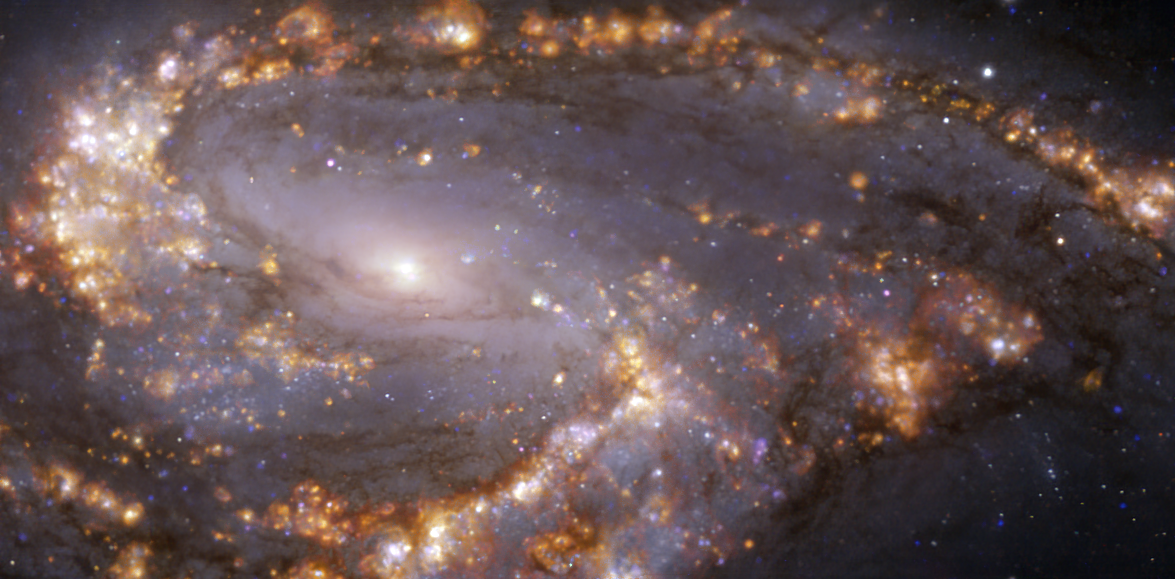

NGC 3627 as seen with MUSE on ESO’s VLT at several wavelengths of light

This image, taken with the Multi-Unit Spectroscopic Explorer (MUSE) on ESO’s Very Large Telescope (VLT), shows the nearby galaxy NGC 3627. NGC 3627 is a spiral galaxy located approximately 31 million light-years from Earth in the constellation Leo. The image is a combination of observations conducted at different wavelengths of light to map stellar populations and warm gas. The golden glows mainly correspond to clouds of ionised hydrogen, oxygen and sulphur gas, marking the presence of newly born stars, while the bluish regions in the background reveal the distribution of slightly older stars.

The image was taken as part of the Physics at High Angular resolution in Nearby GalaxieS (PHANGS) project, which is making high-resolution observations of nearby galaxies with telescopes operating across the electromagnetic spectrum.

Credit: ESO/PHANGS